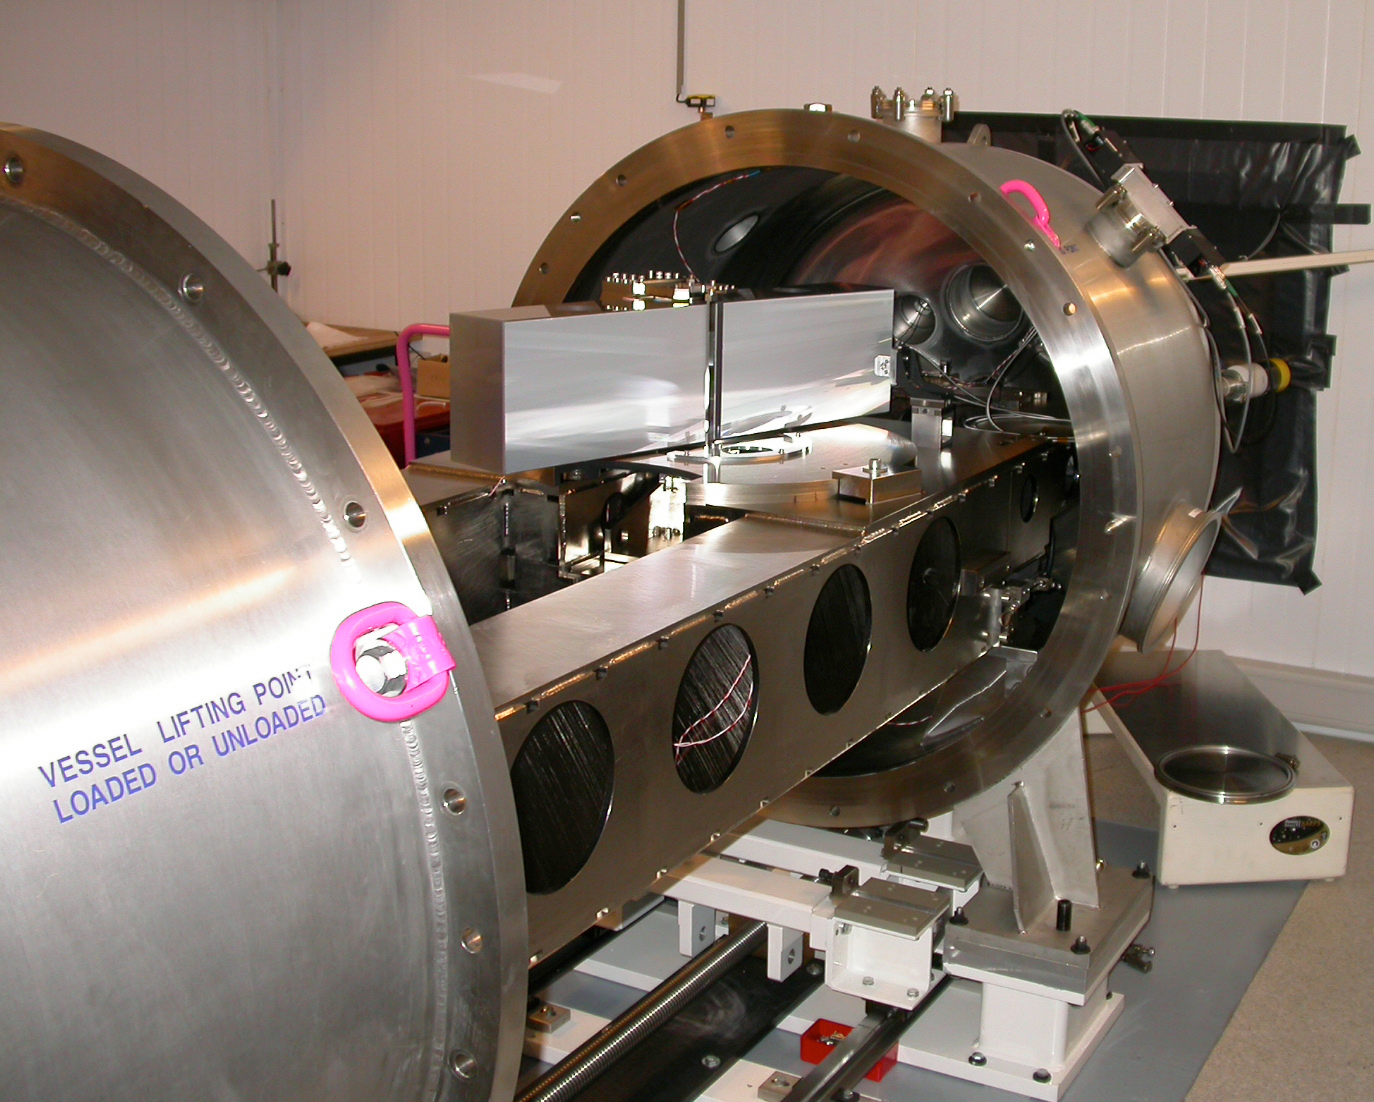

The HARPS spectrograph

The HARPS spectrograph during laboratory tests. The vacuum tank is open so that some of the high-precision components inside can be seen. The large optical grating by which the incoming stellar light is dispersed is visible on the top of the bench ; it measures 200 x 800 mm.

Credit: ESO